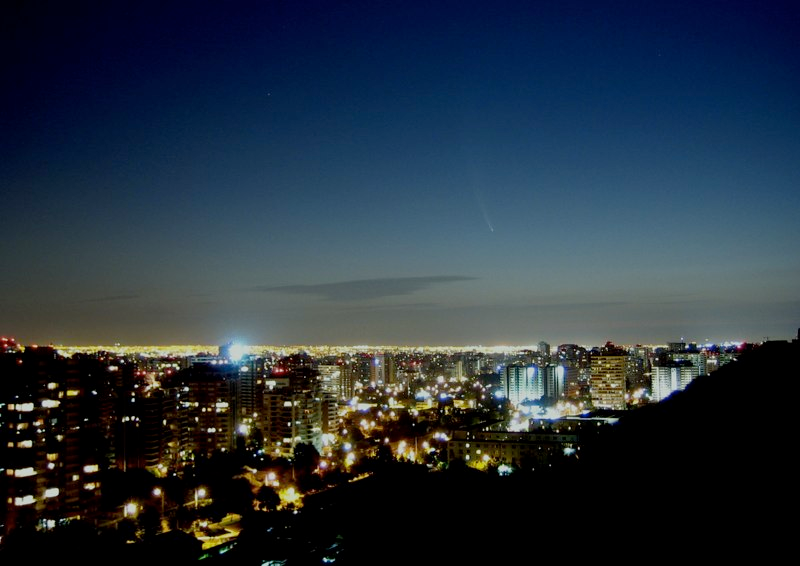

Comet McNaught

Images collected by ESO staff of the very bright comet McNaught that was visible in Europe early January 2007 and is presently visible from the Southern Hemisphere.

Credit: ESO